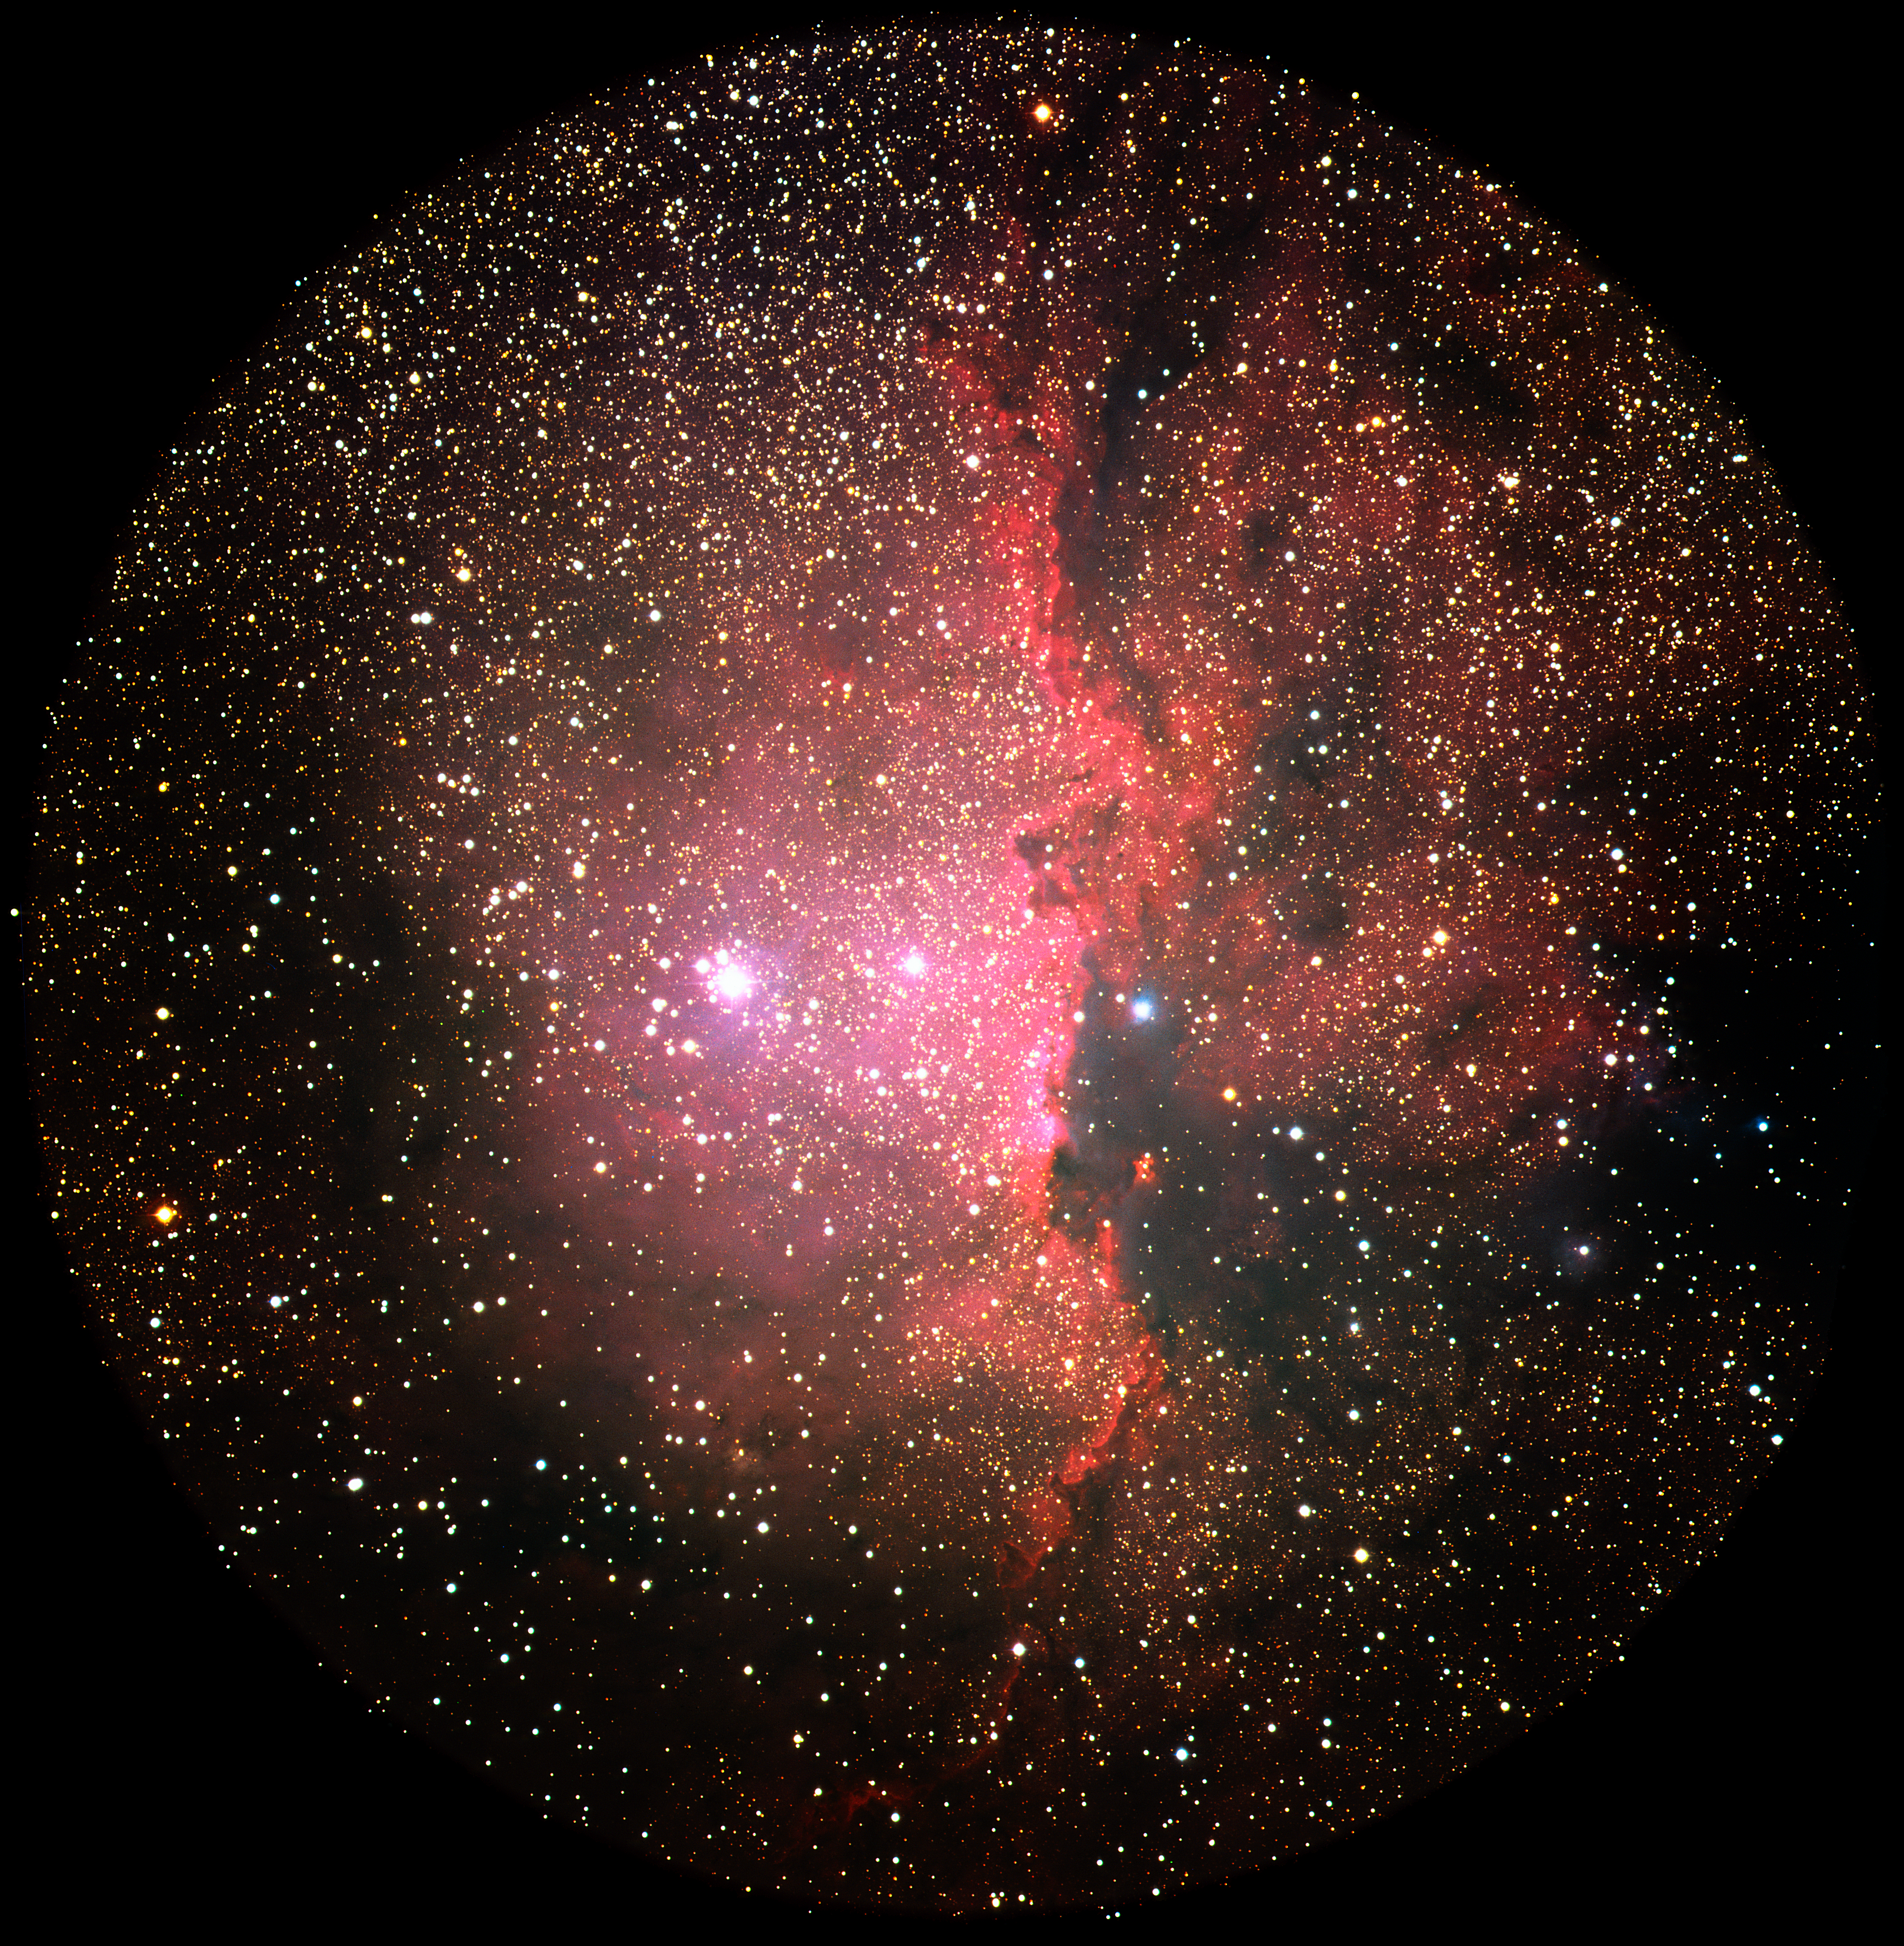

NGC 6188 glows crimson

An image of the emission nebula NGC 6188 taken by ESO's 3.6-meter Telescope at the La Silla observatory in Chile in 1986. The nebula is located in the southern constellation Ara and is about 4,000 light-years away. Radiation from stars within the nebula heats up the surrounding gases, making them glow.

Credit: ESO